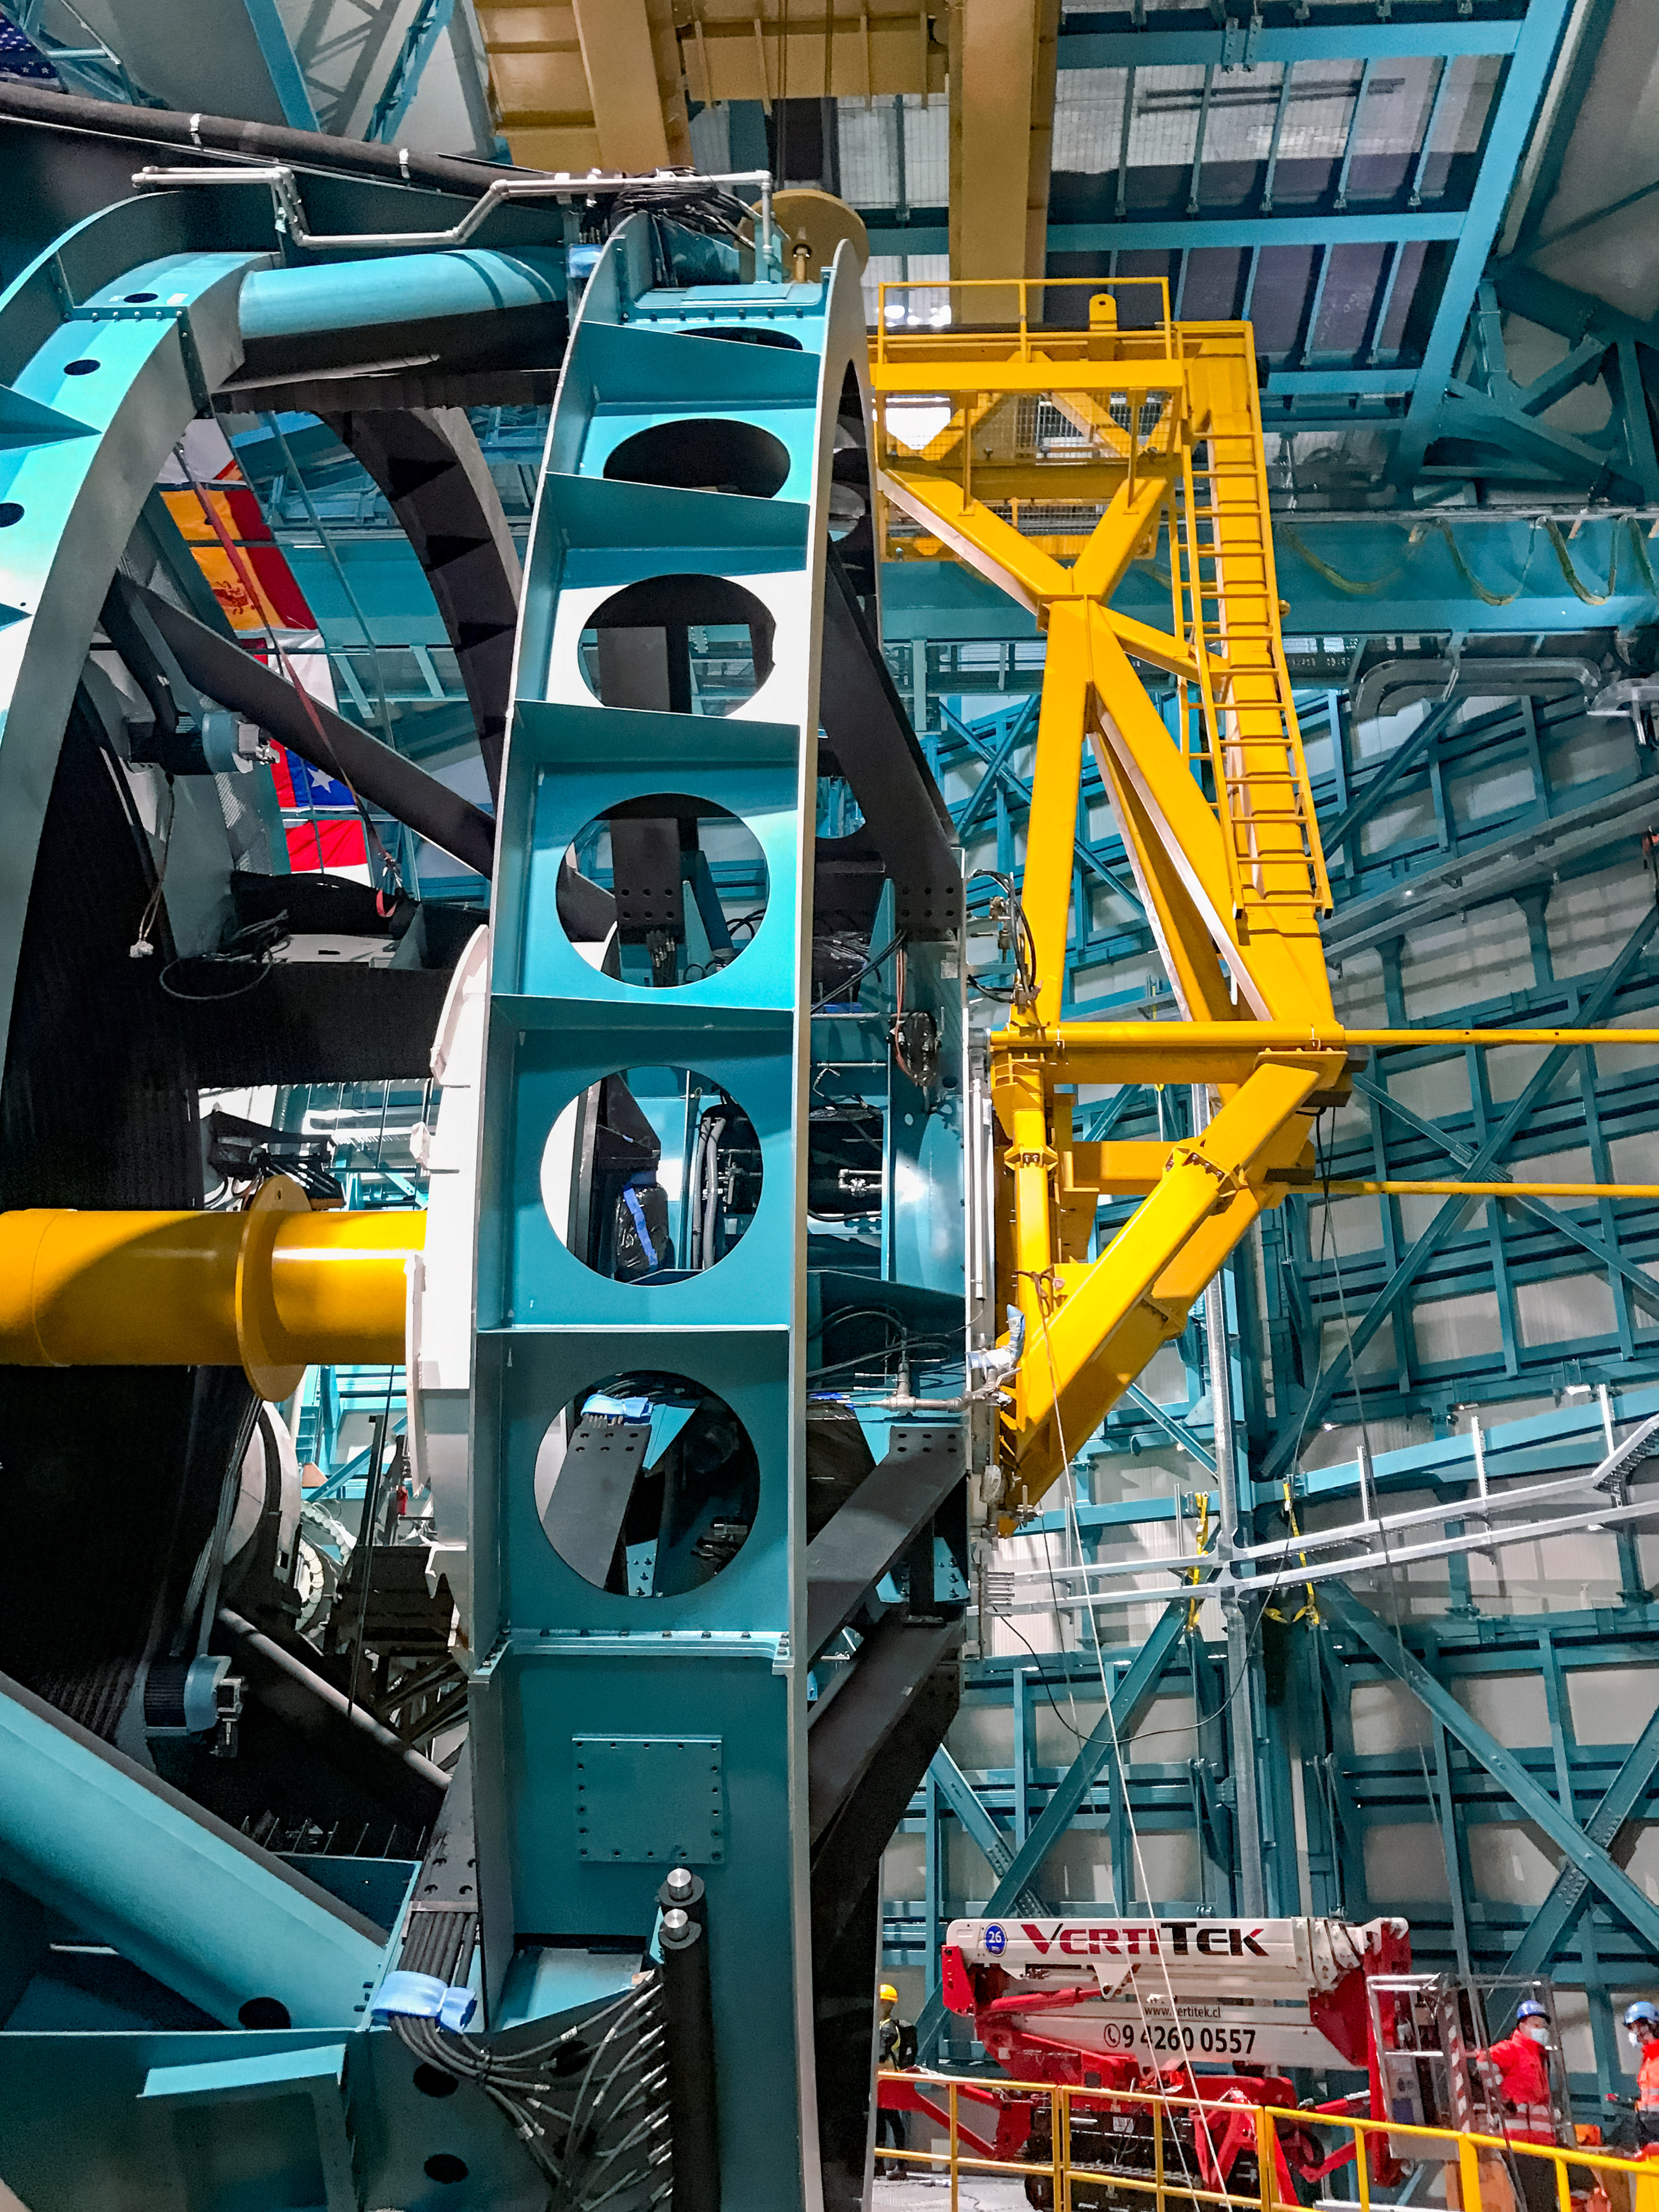

Practicing removing Rubin's camera

On November 23rd, 2021, the team on Cerro Pachón used the dome bridge crane and the camera lifting fixture to remove the camera surrogate mass from the Telescope Mount Assembly (TMA) and place it on the camera cart. The next day, they reversed the operation and inserted the camera surrogate mass back into the TMA. Although this procedure had been performed in the Asturfeito factory in 2018, this was the first time the exercise was done inside the observatory dome.

Credit: Vera C. Rubin Observatory/NOIRLAB/AURA/NSF/O. Nunez